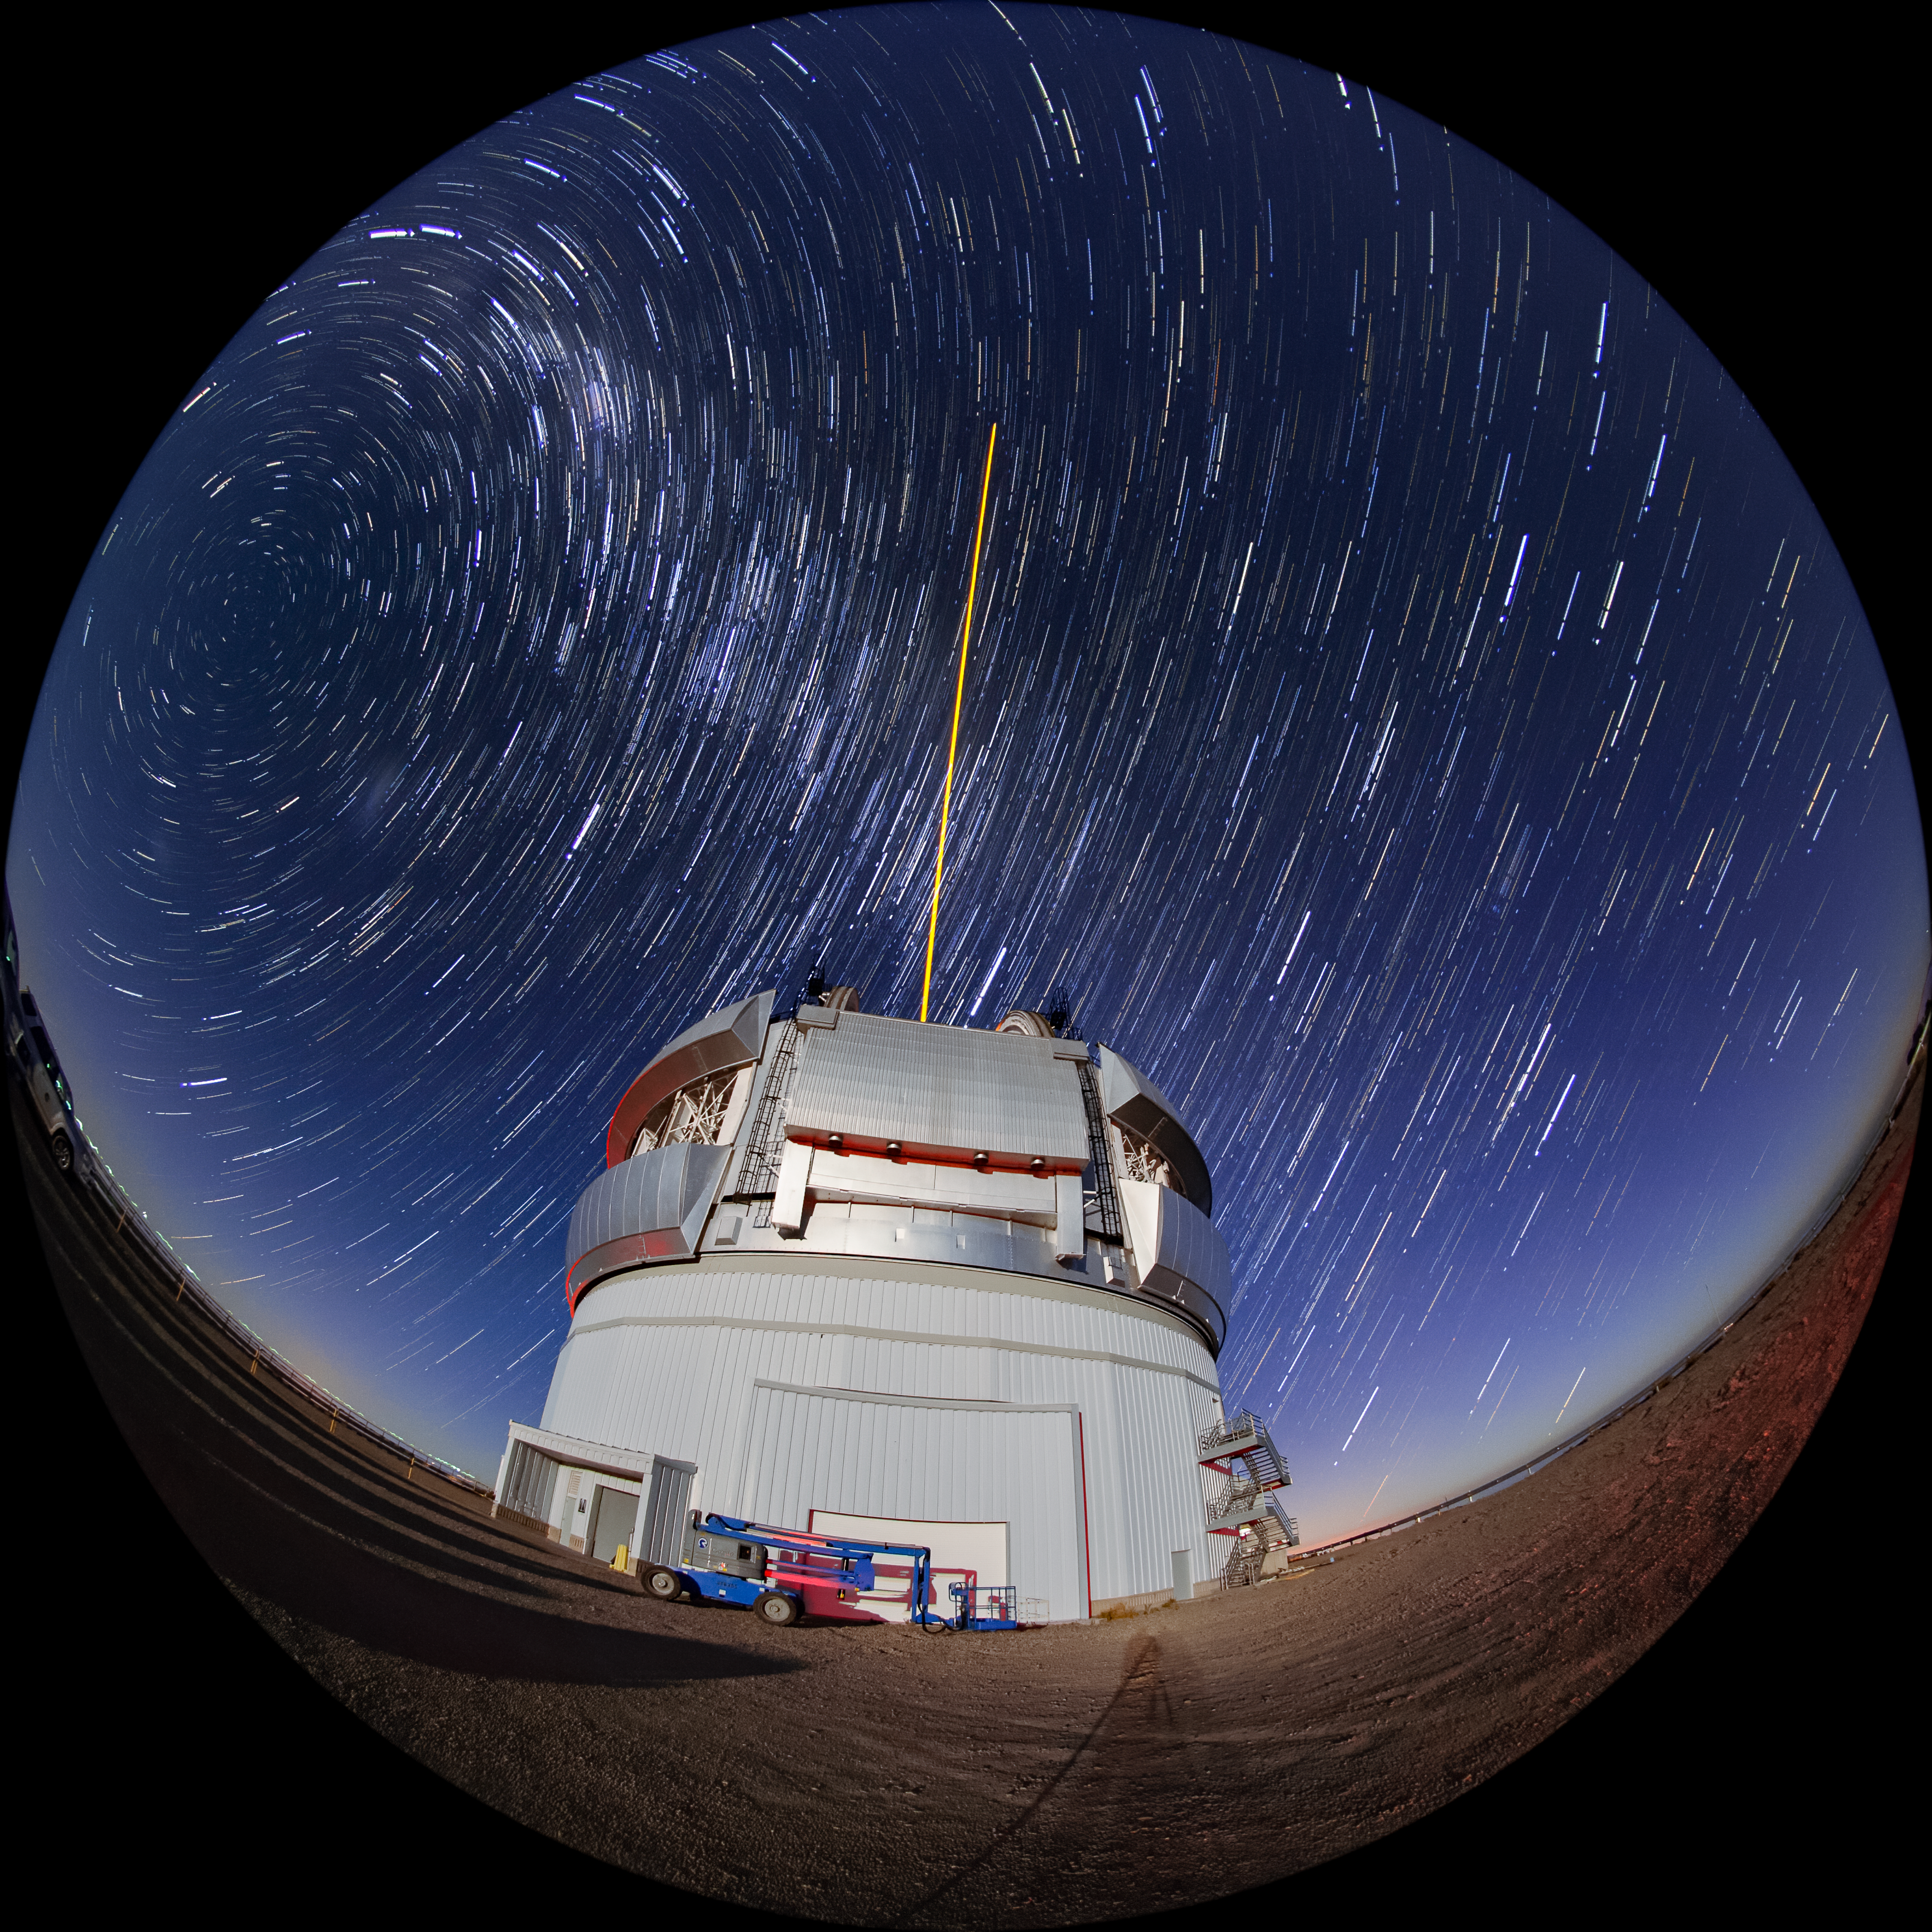

Star Trails Over Gemini South

This photo shows many stars trailing across the night sky over the course of a long exposure, but you can also see Gemini South's laser guide star system in action. The laser interacts with particles in the Earth's upper atmosphere and allow for real-time corrections of the telescope's optics to compensate for atmospheric turbulence. Gemini South is a part of the International Gemini Observatory, a program of NSF NOIRLab.

Credit: International Gemini Observatory/NOIRLab/AURA/NSF/M. Paredes